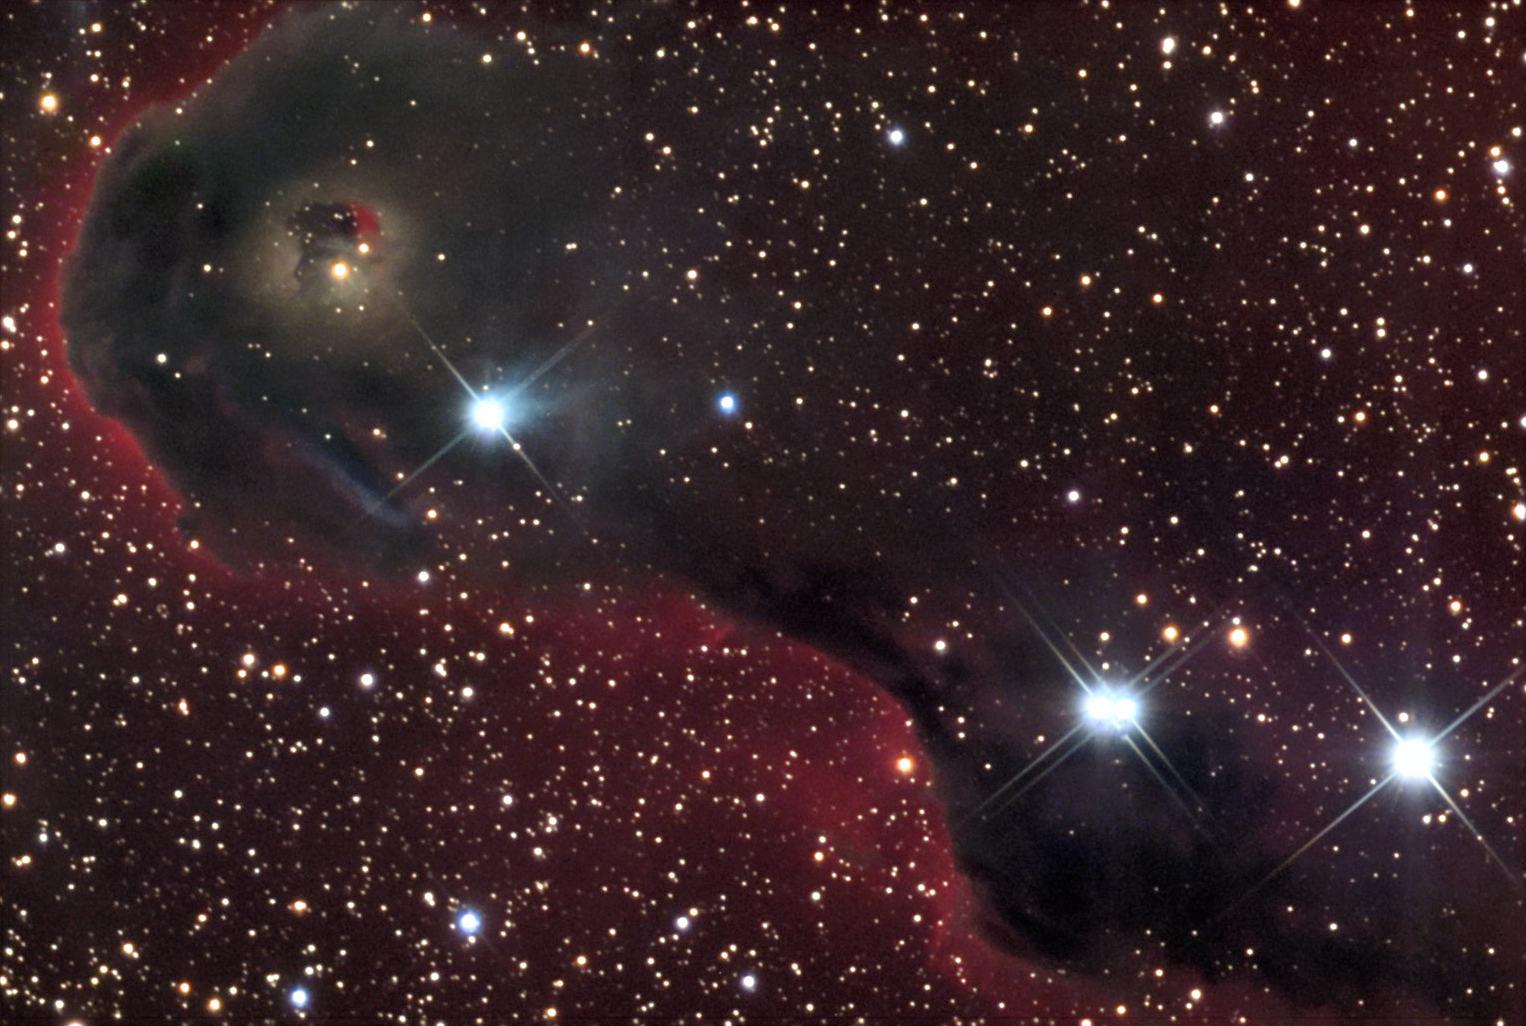

Vdb142 in IC1396: The Elephant Trunk Nebula

IC 1396, also known as the Elephant Trunk Nebula, is another region of recent star formation. Many stars in this area are less than a couple hundred thousand years old - very young in the grand scheme of astronomy, where stars live to be billions of years old! The hot young stars are in the process of ionizing and expelling the molecular hydrogen gas. At the same time, new stars are still being born in this nebula. For more information, check out this fantastic APOD taken in early 2014.

This image was taken as part of Advanced Observing Program (AOP) program during 2014 at Kitt Peak Visitor Center.

Credit: KPNO/NOIRLab/NSF/AURA/Jeff Hapeman/Adam Block